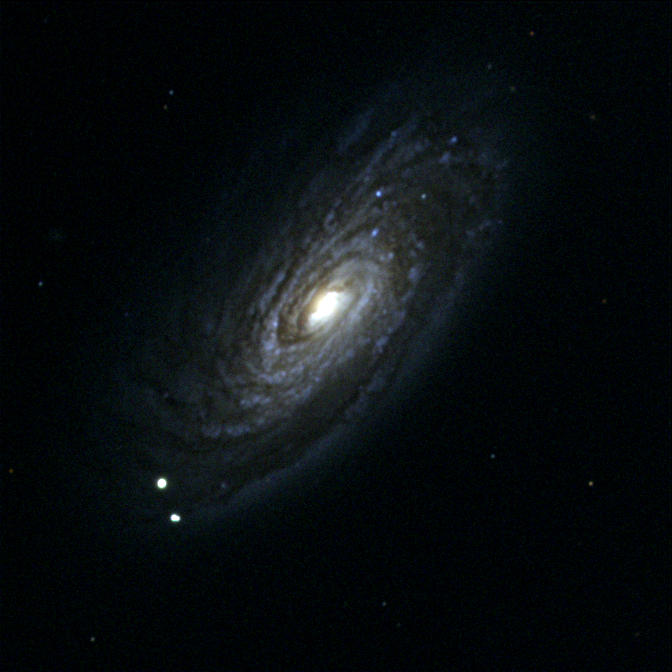

M88, NGC 4501

M88, a symmetrical type Sc spiral galaxy in the constellation Coma Berenices, is a member of the Virgo Cluster of galaxies. This picture is from the KPNO 0.9-meter telescope. The Virgo cluster also includes Messier galaxies M49, M58, M59, M60, M61, M84, M85, M86, M87, M89, M90, M91, M98, M99, and M100.

Credit: NOIRLab/NSF/AURA